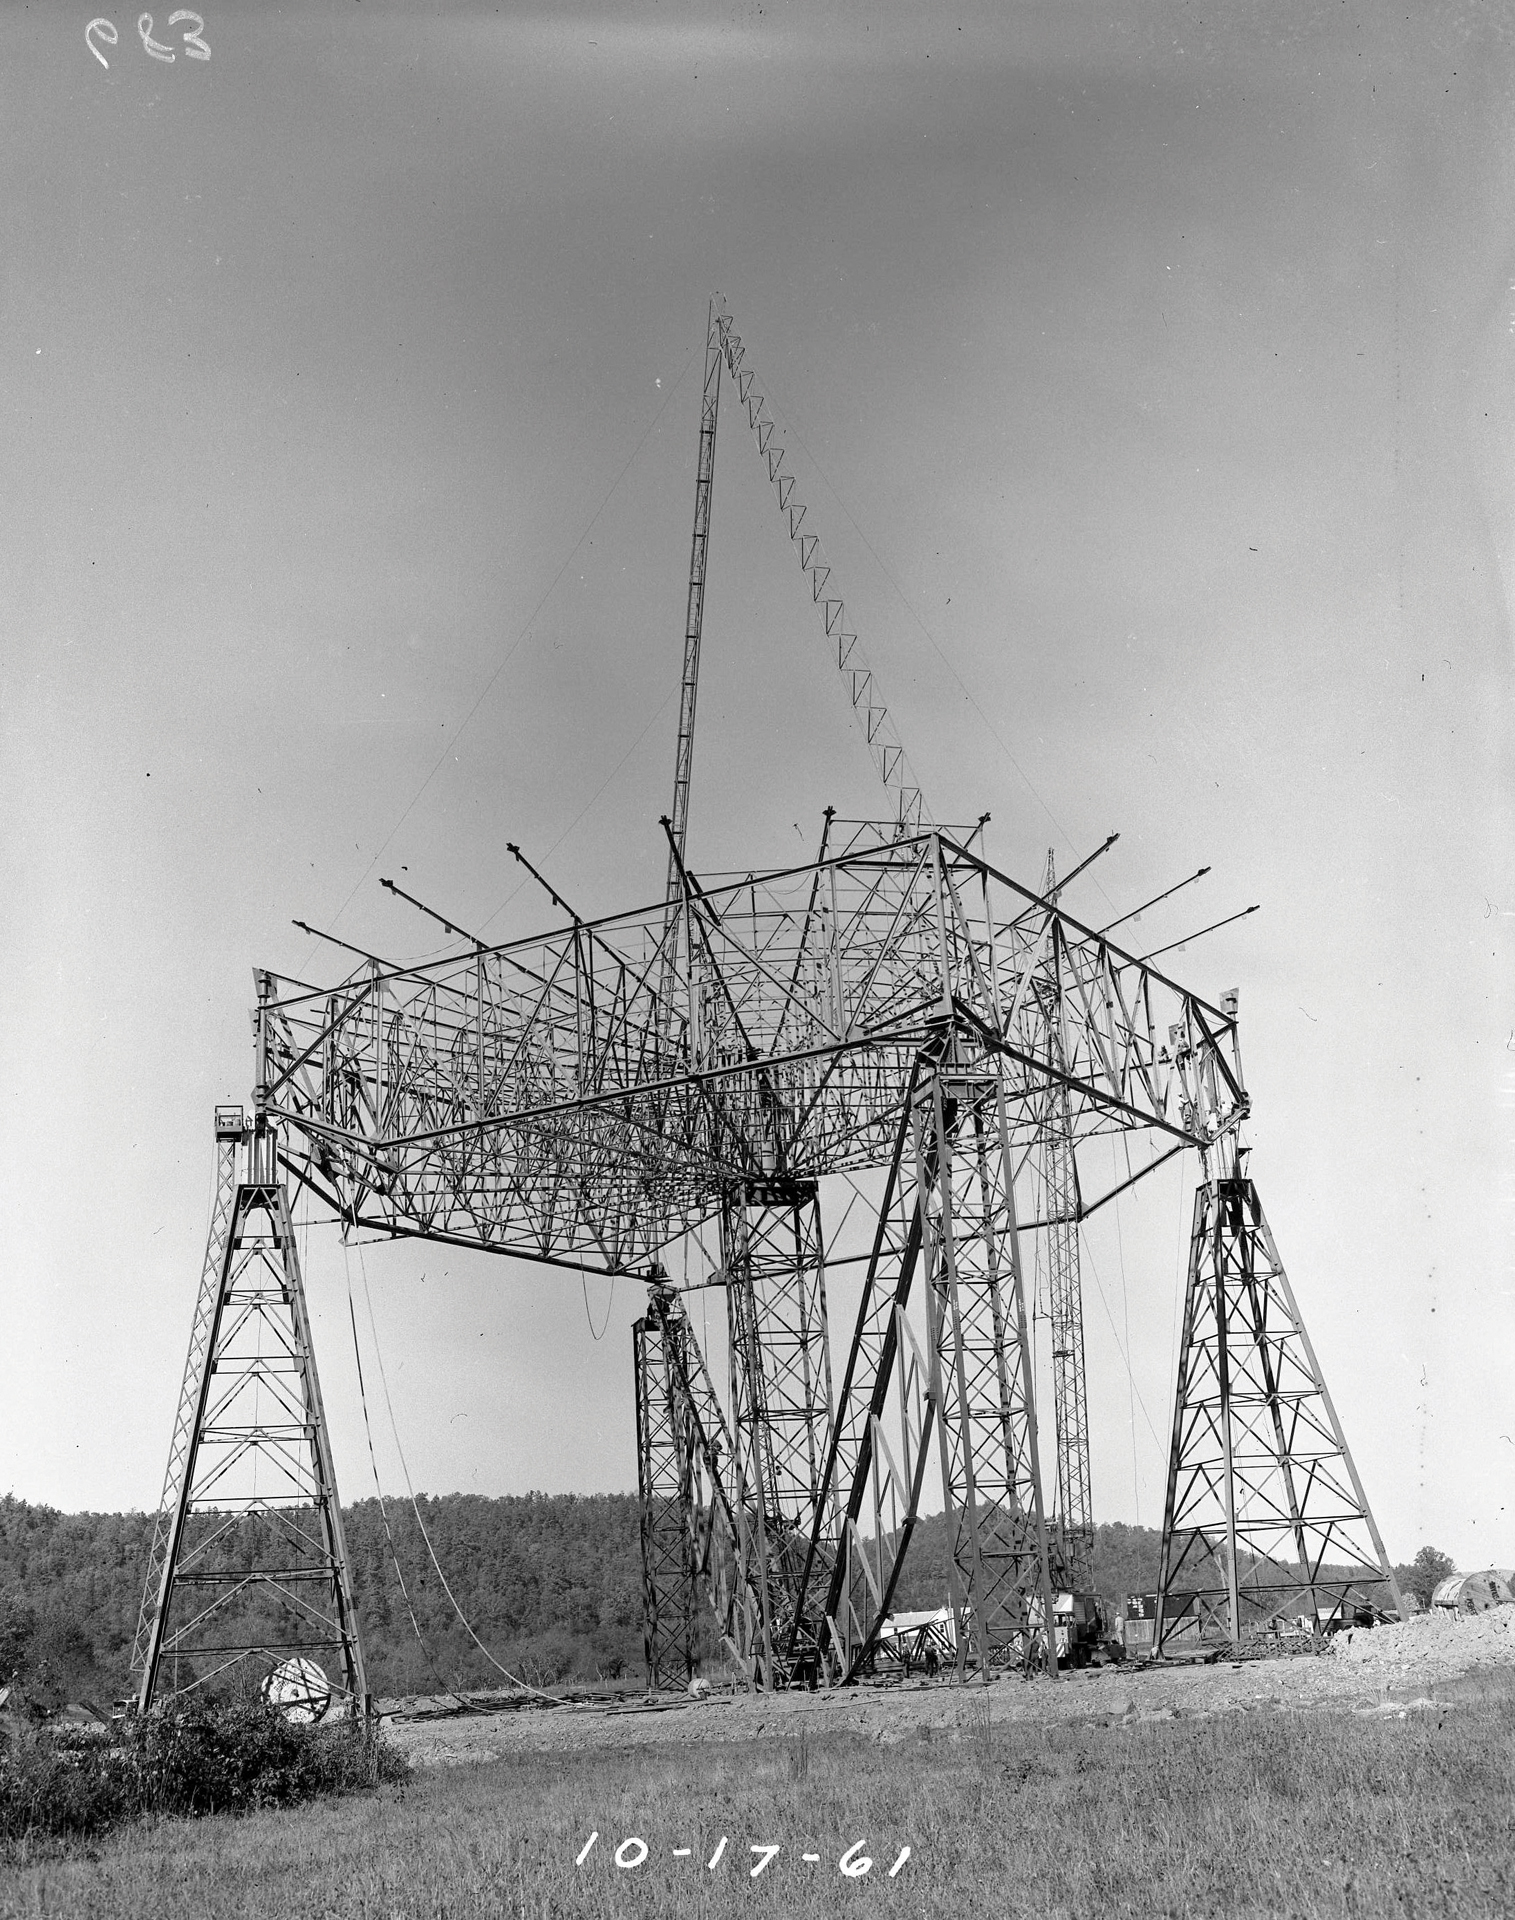

Building the 300-foot

In 1961, the 300-foot telescope was under construction in Green Bank, West Virginia. The footings, base, and secondary supports of the telescope are seen here.

Credit: NRAO/AUI/NSF